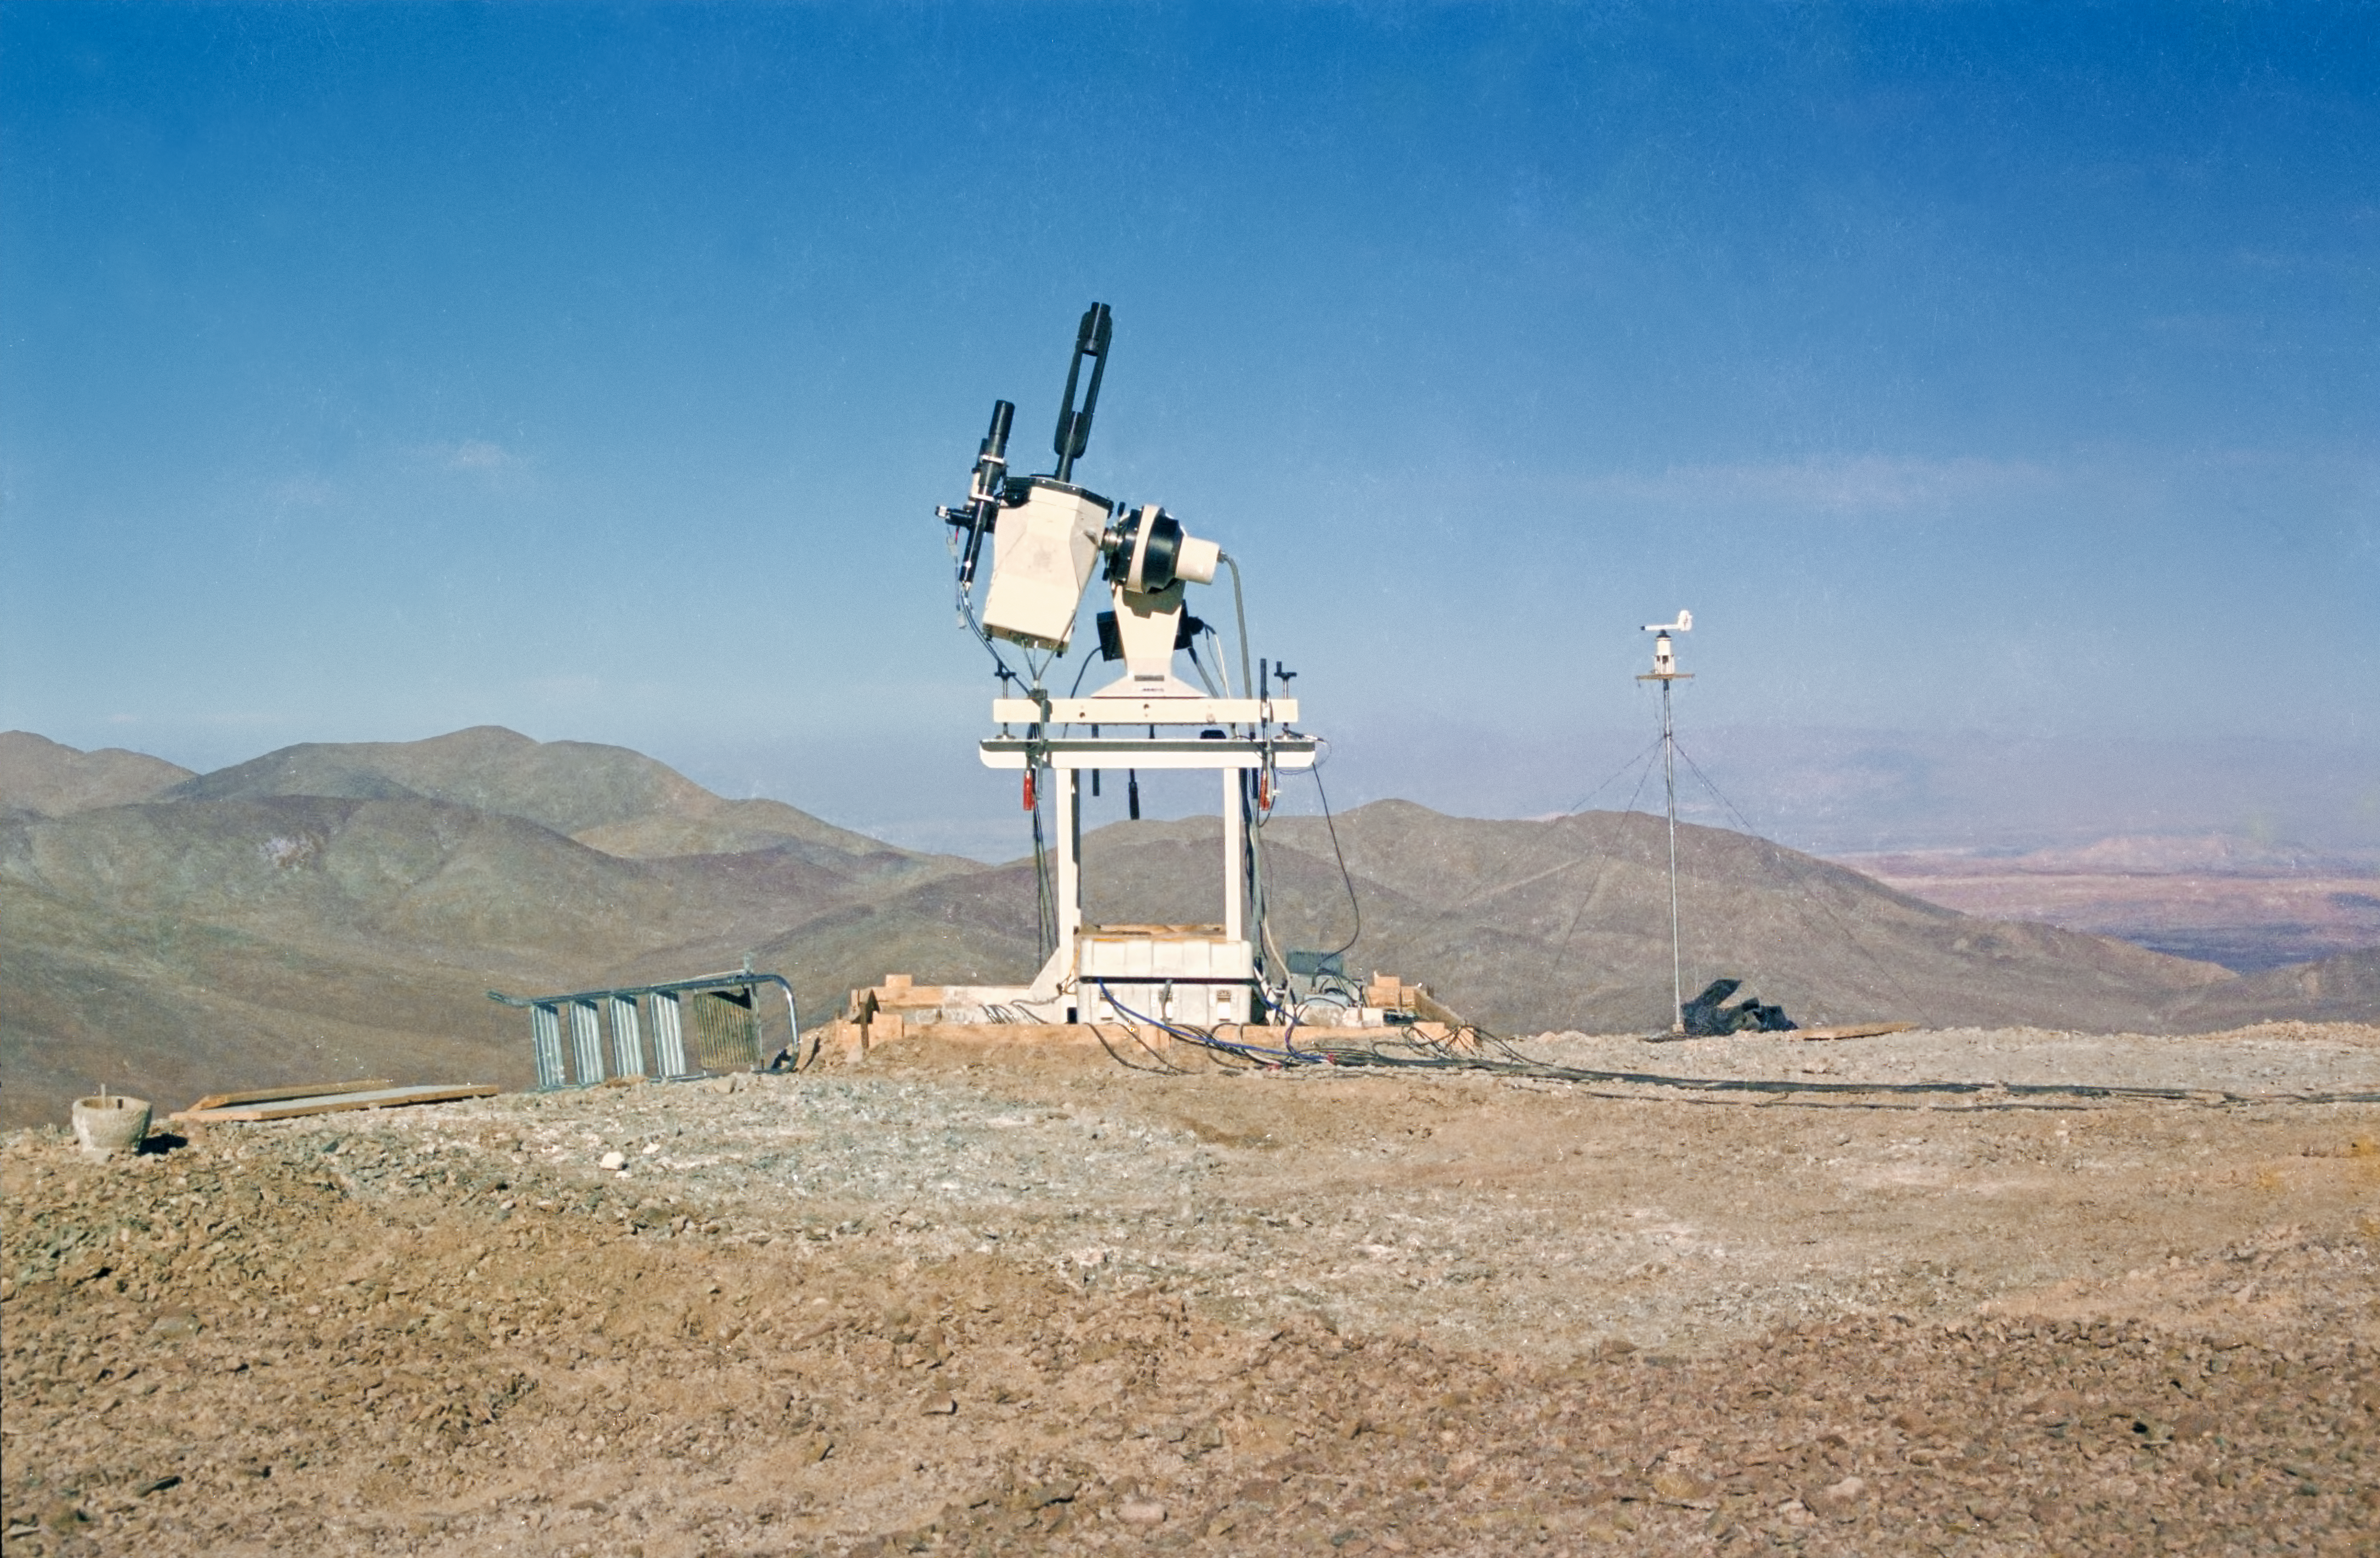

Historical photo from the early site testing of Armazones

This image shows site testing being carried out on the peak of Cerro Armazones in 1989, as part of the preparations for constructing the VLT, which is on nearby Cerro Paranal. Armazones is the future home of the E-ELT.

Credit: ESO